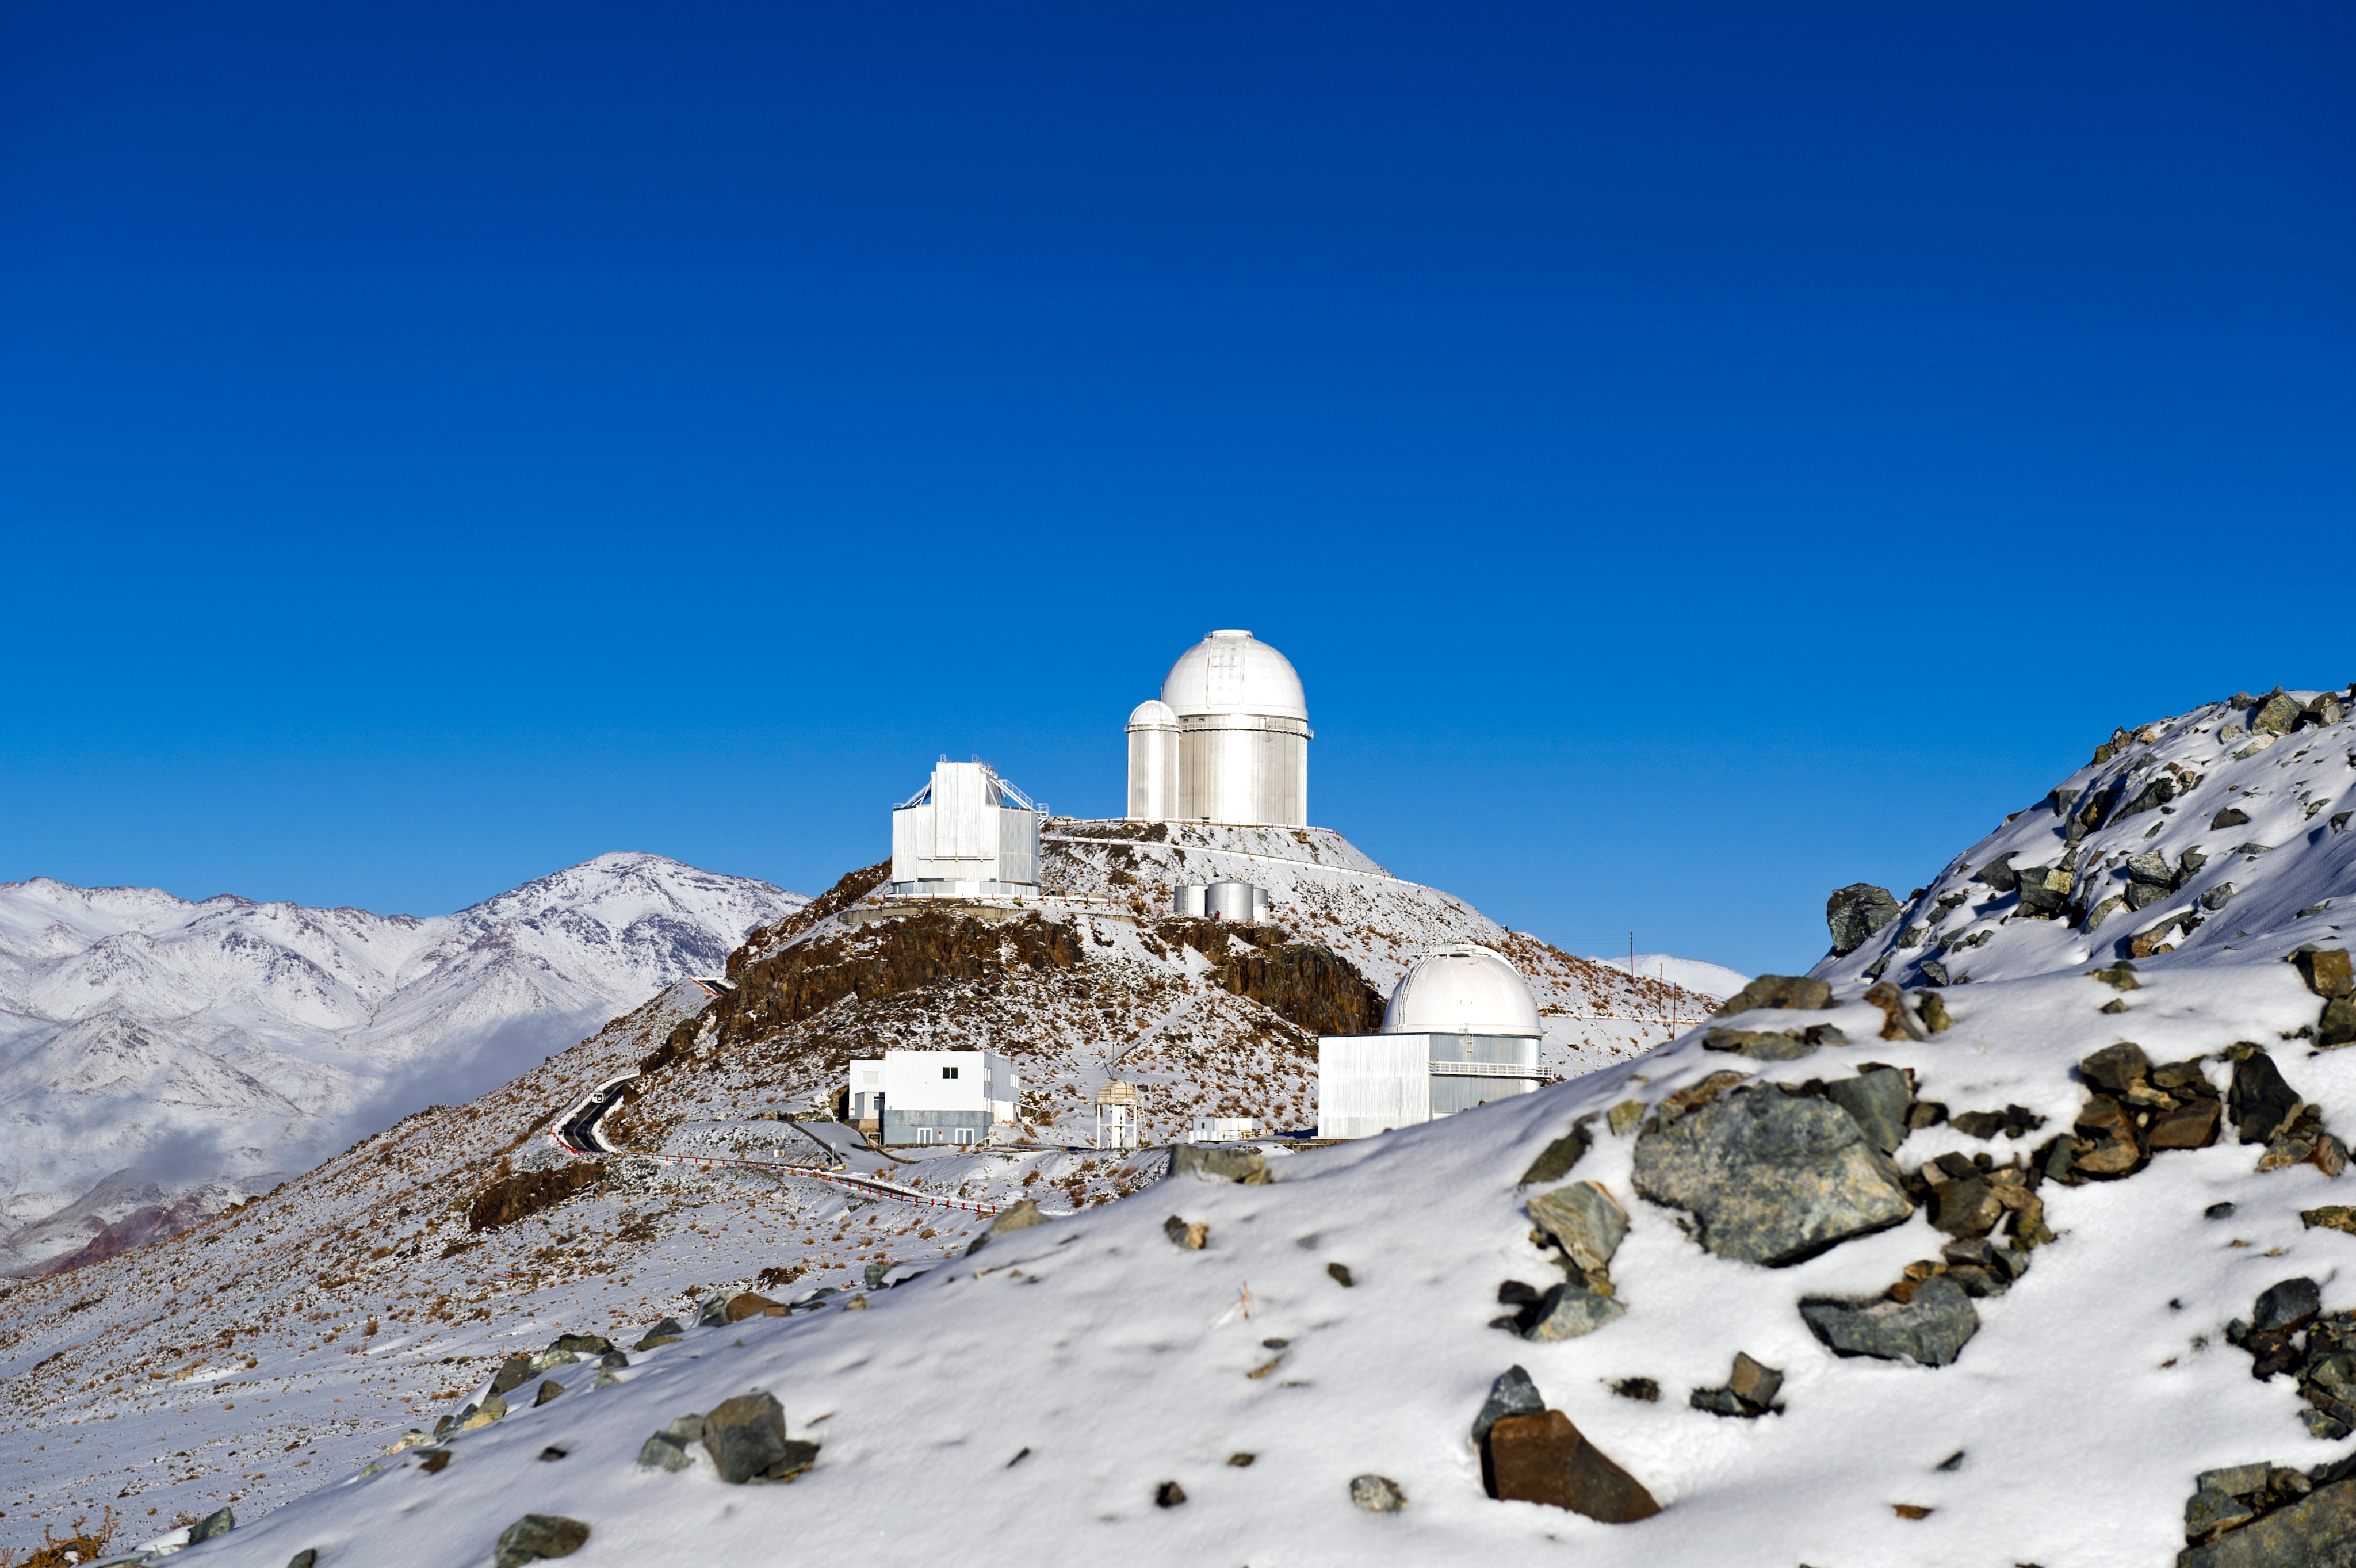

Chilly La Silla

ESO's La Silla observatory covered in snow.

Credit: ESO/José Francisco Salgado (josefrancisco.org)